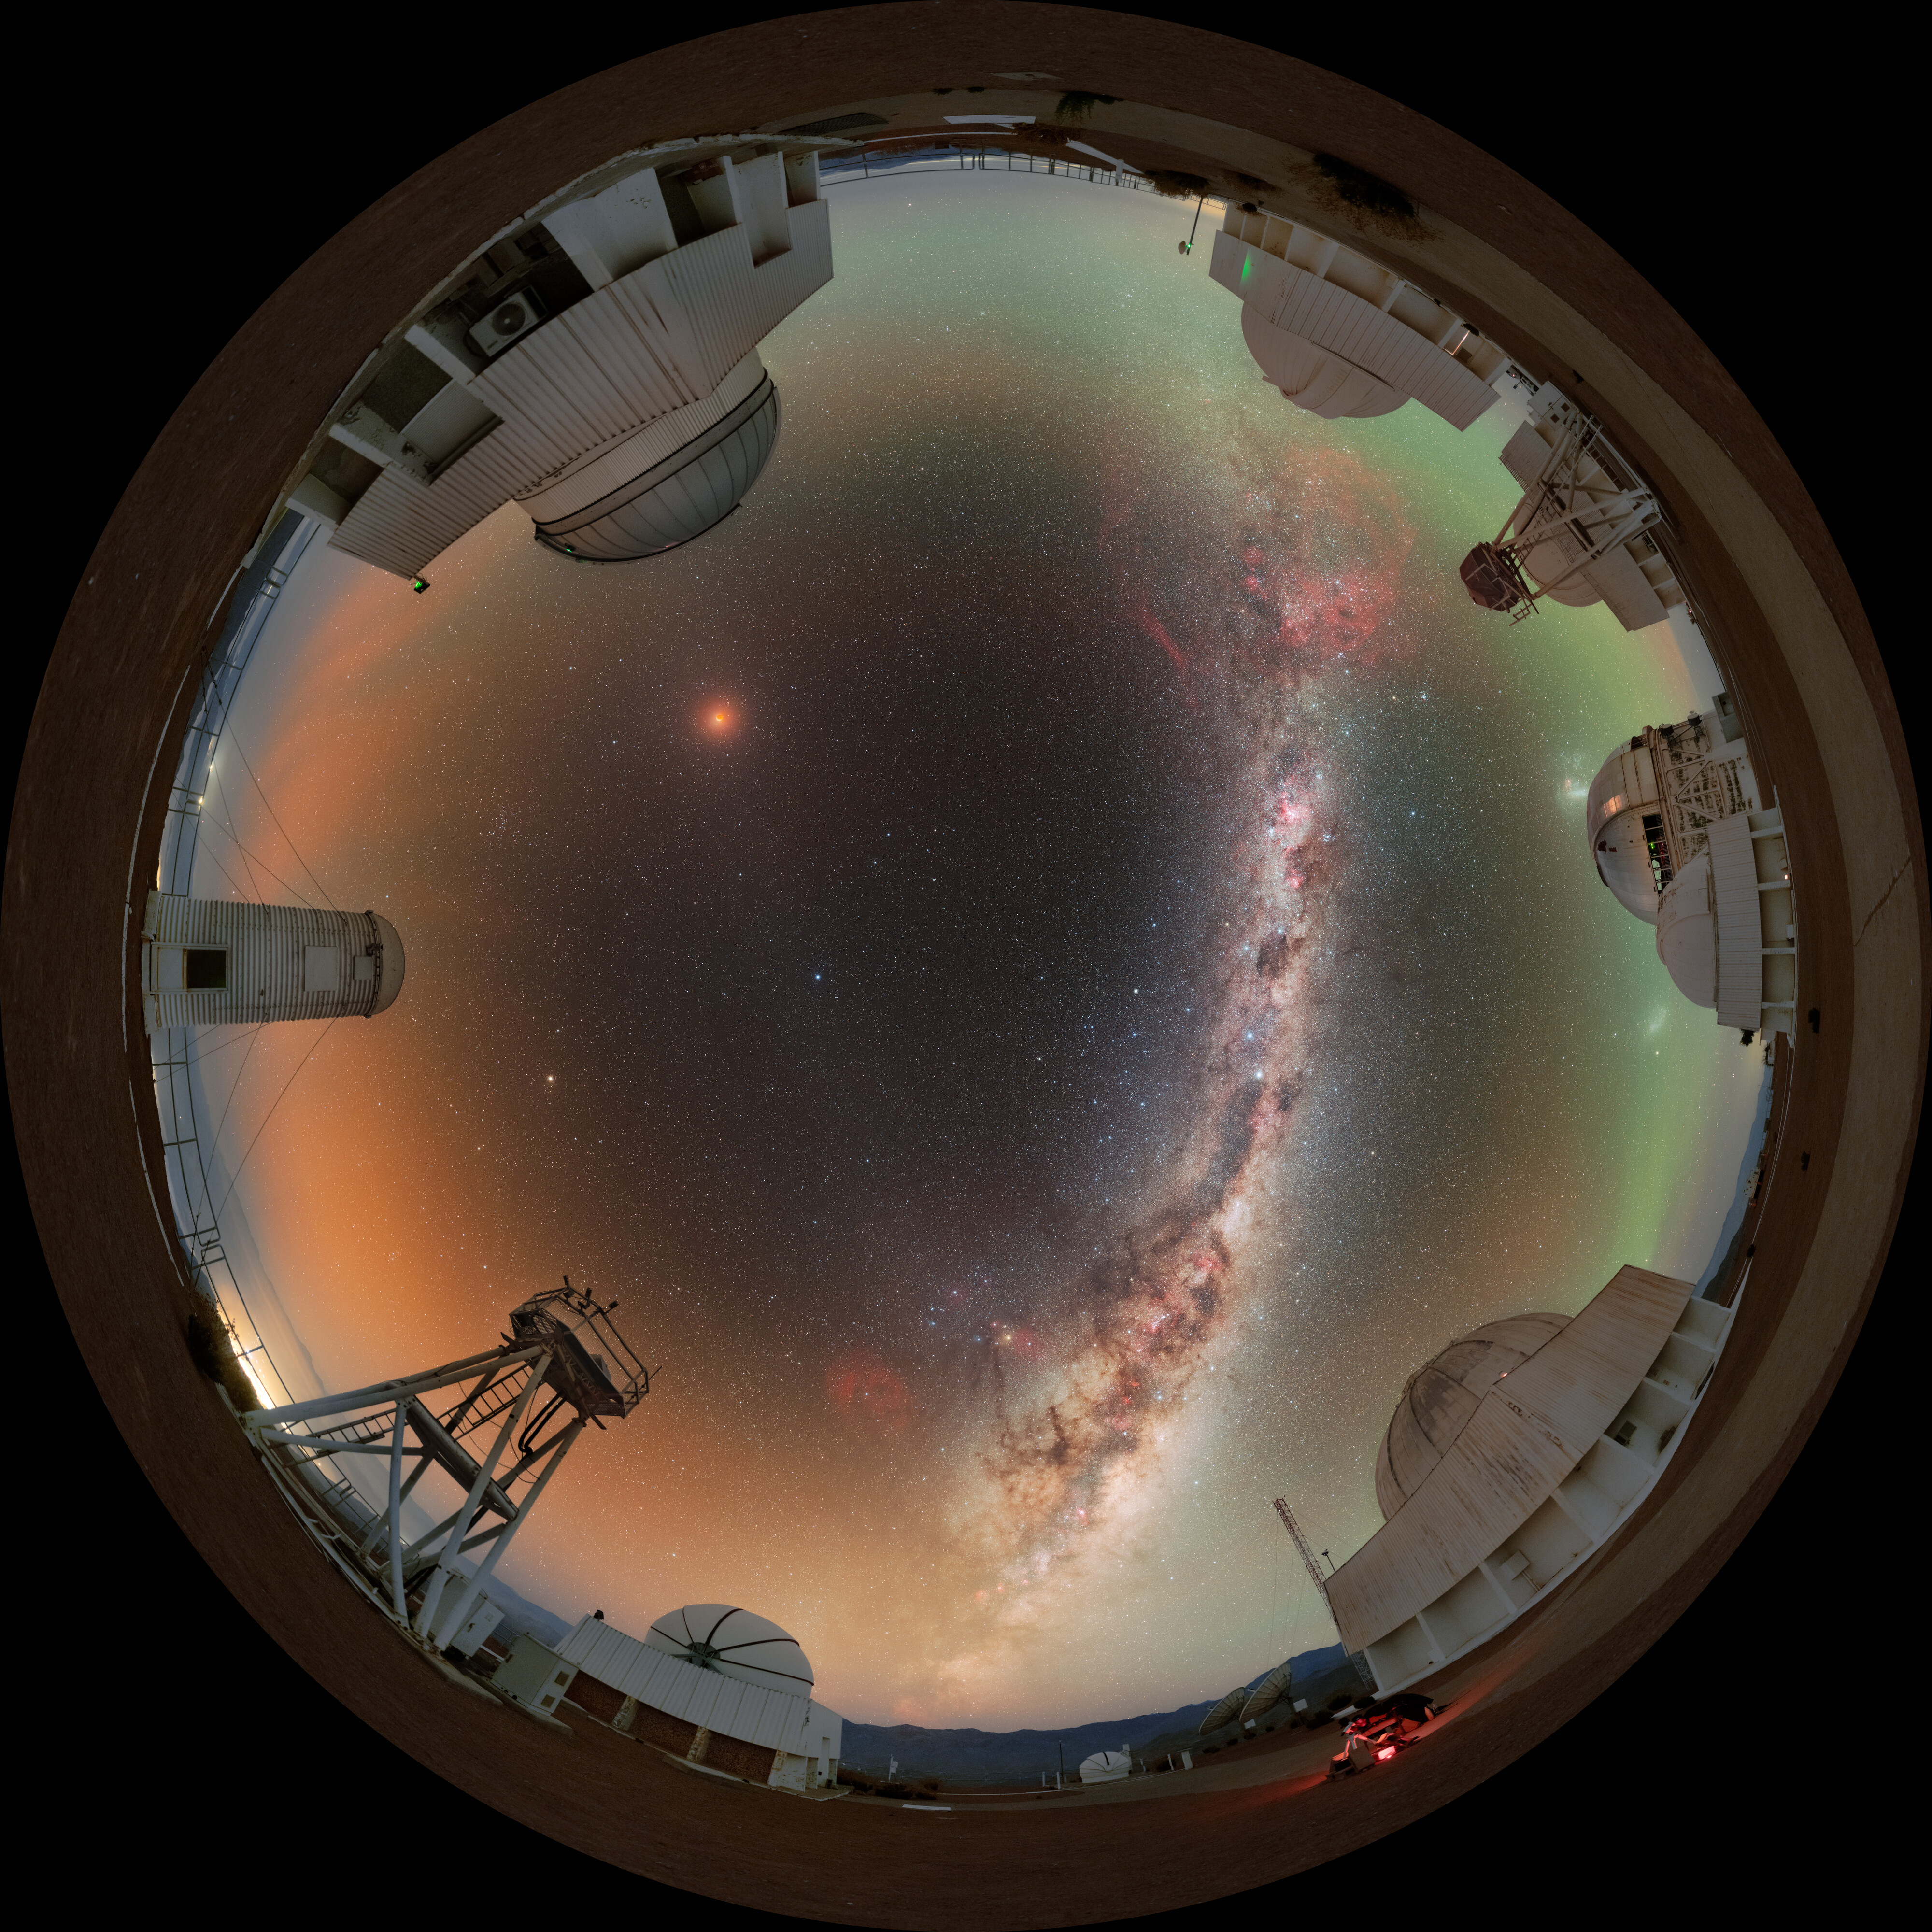

Total Lunar Eclipse Seen from Cerro Tololo (Fulldome)

During the night of 13 to 14 March 2025, the sky was embellished by this total lunar eclipse.

NOIRLab's photo ambassador, Petr Horálek, captured the phenomenon at NSF Cerro Tololo Inter-American Observatory (CTIO) in Chile.

A composite image of this eclipse was featured as a NOIRLab Image of the Week. Also see the cropped view, the Mercator view, the 360-Degree view, the photosphere view, and the zoomed out view.

Credit: CTIO/NOIRLab/NSF/AURA/P. Horálek (Institute of Physics in Opava)